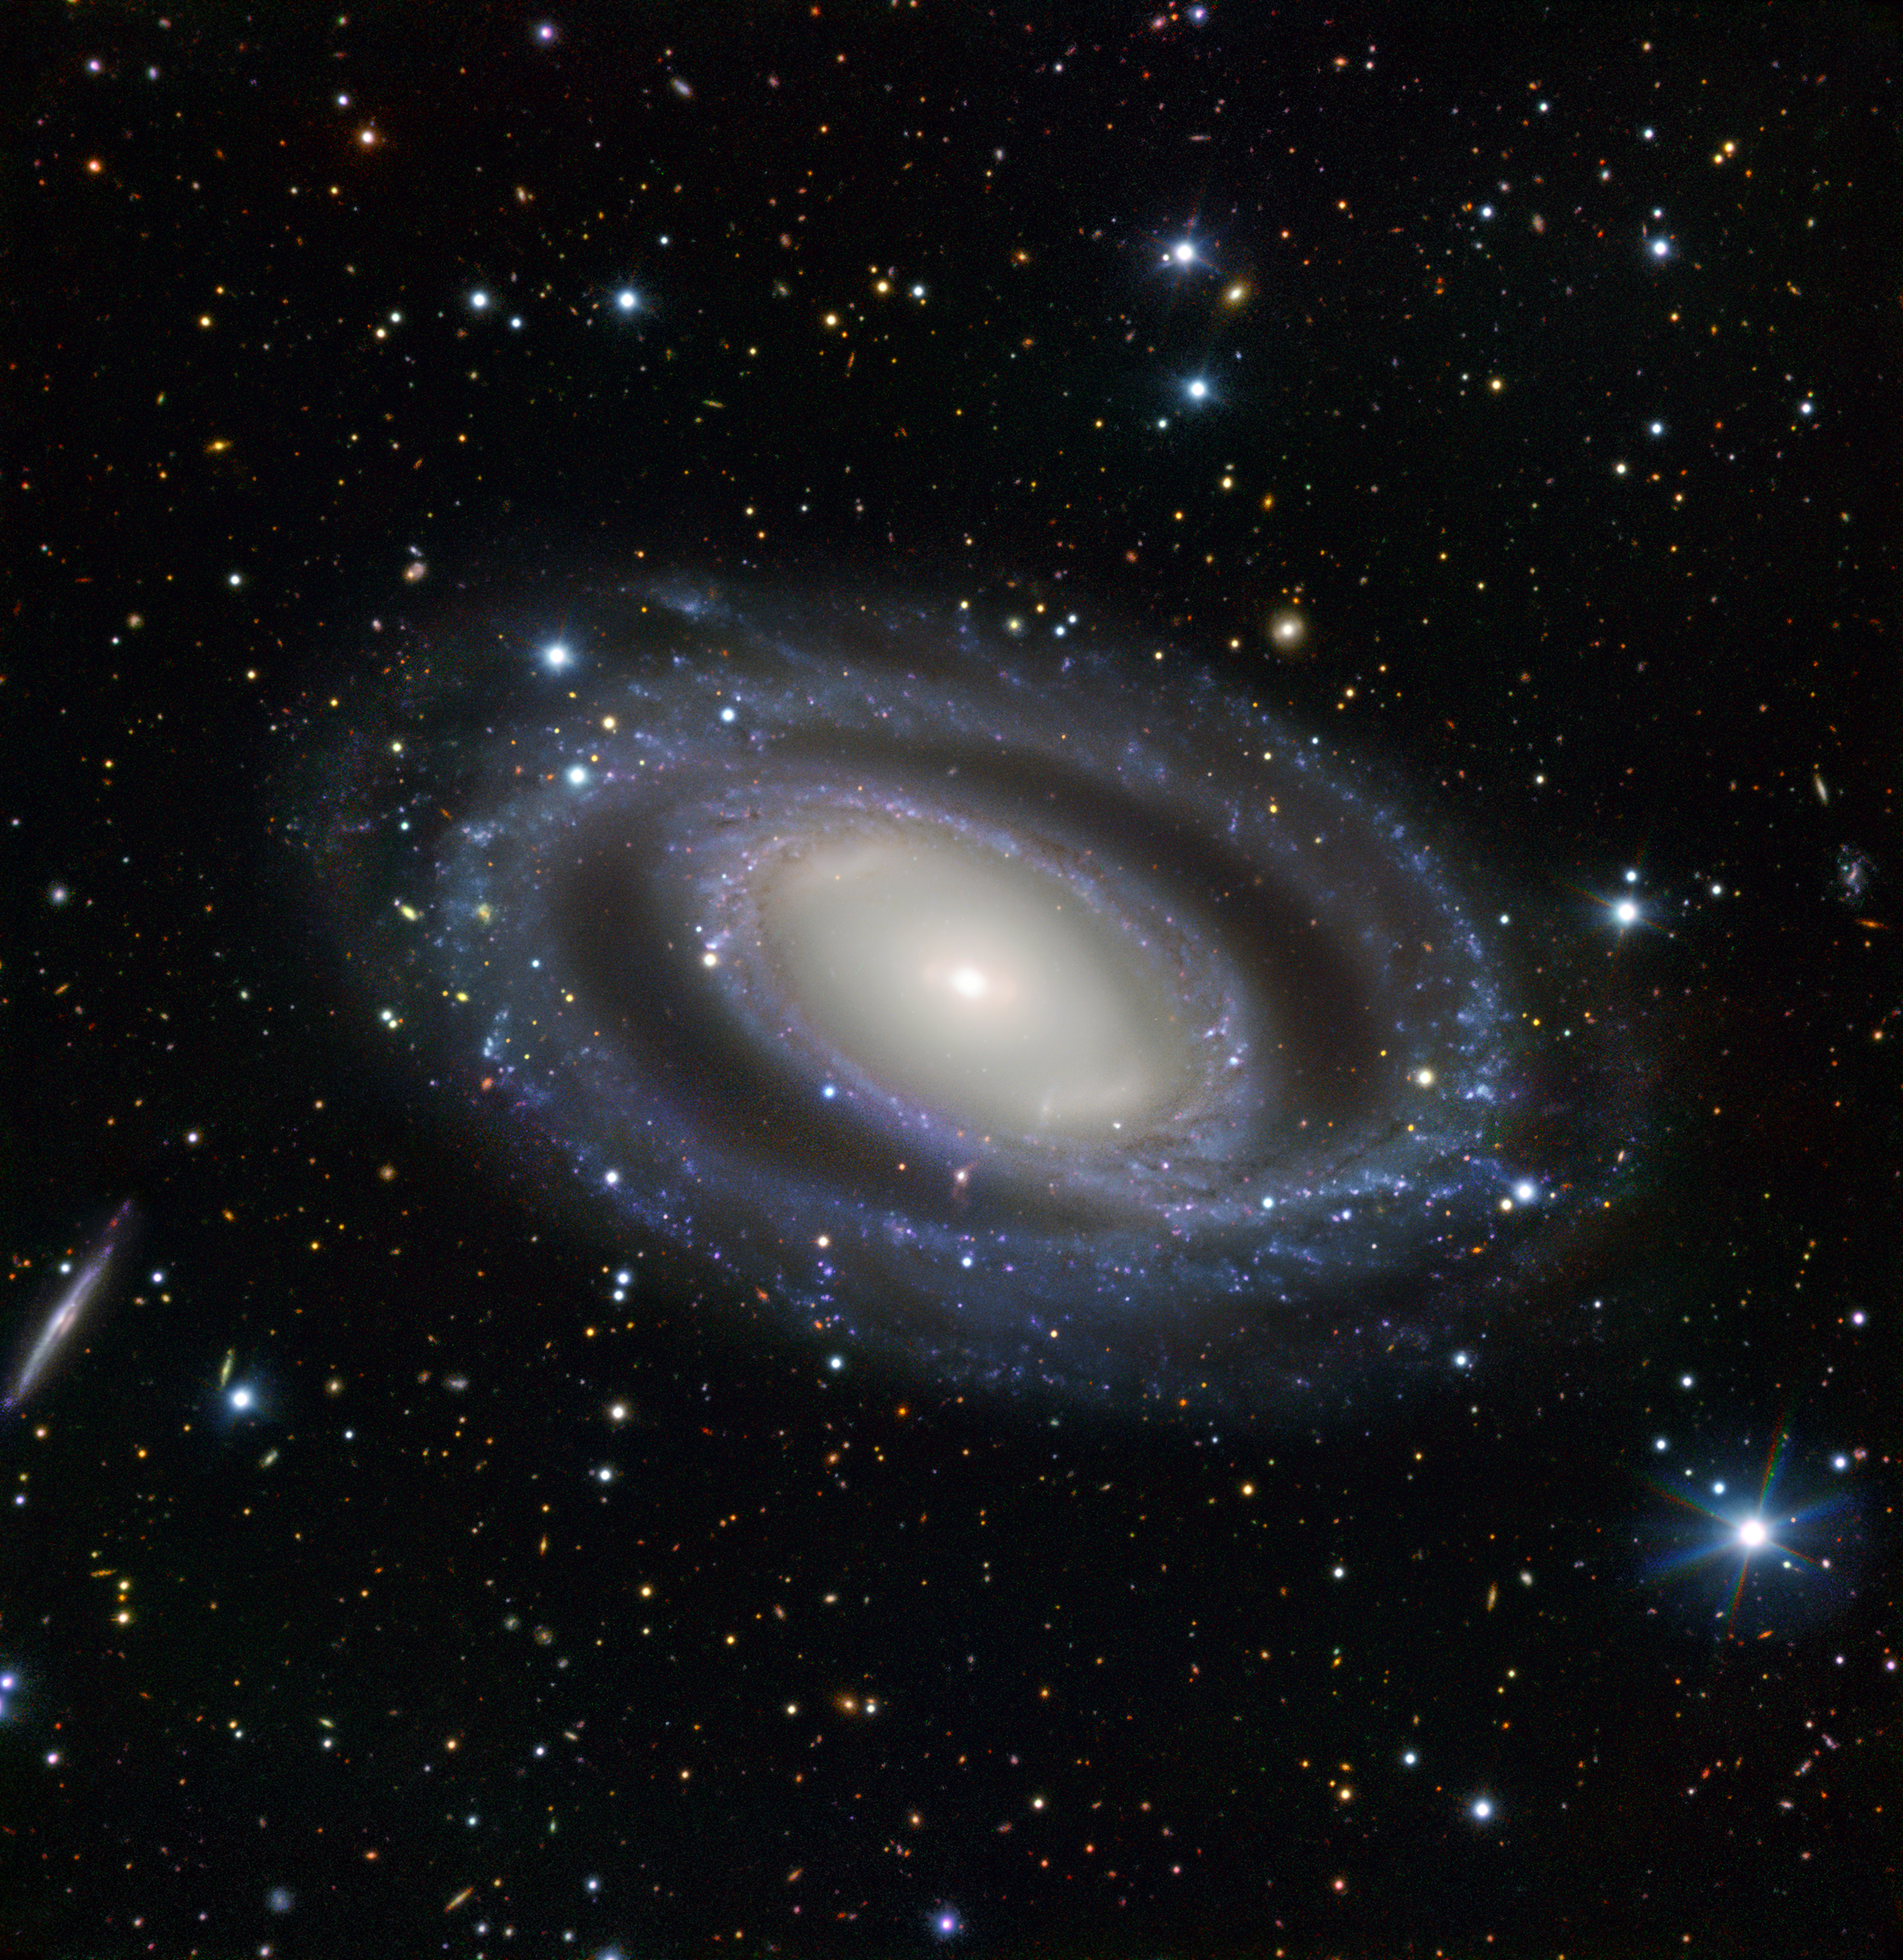

Seeing double

Approximately 95 million light-years away, in the southern constellation of Octans (The Octant), lies NGC 7098 — an intriguing spiral galaxy with numerous sets of double features. The first of NGC 7098’s double features is a duo of distinct ring-like structures that loop around the galaxy’s hazy heart. These are NGC 7098’s spiral arms, which have wound themselves around the galaxy’s luminous core. This central region hosts a second double feature: a double bar.

NGC 7098 has also developed features known as ansae, visible as small, bright streaks at each end of the central region. Ansae are visible areas of overdensity — they commonly take looping, linear, or circular shapes, and can be found at the extremities of planetary ring systems, in nebulous clouds, and, as is the case with NGC 7098, in parts of galaxies that are packed to the brim with stars.

This image is formed from data gathered by the FOcal Reducer and low dispersion Spectrograph (FORS) instrument, installed on ESO’s Very Large Telescope at Paranal Observatory. An array of distant galaxies are also visible throughout the frame, the most prominent being the small, edge-on, spiral galaxy visible to the left of NGC 7098, known as PGC 246235.

Credit: ESO